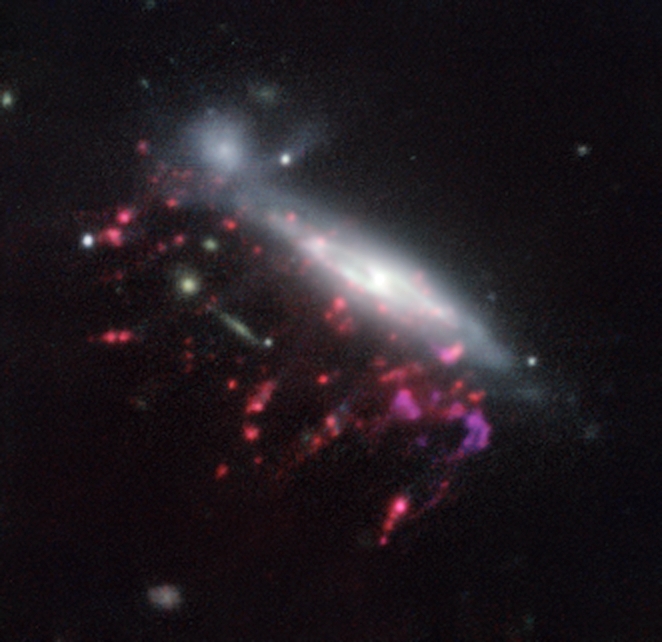

Example of a jellyfish galaxy

Observations of “Jellyfish galaxies” with ESO’s Very Large Telescope have revealed a previously unknown way to fuel supermassive black holes. It seems the mechanism that produces the tentacles of gas and newborn stars that give these galaxies their nickname also makes it possible for the gas to reach the central regions of the galaxies, feeding the black hole that lurks in each of them and causing it to shine brilliantly.

This picture of one of the galaxies, nicknamed JO204, from the MUSE instrument on ESO’s Very Large Telescope in Chile, shows clearly how material is streaming out of the galaxy in long tendrils to the lower-left. Red shows the glow from ionised hydrogen gas and the whiter regions are where most of the stars in the galaxy are located. Some more distant galaxies are also visible.

Credit: ESO/GASP collaboration